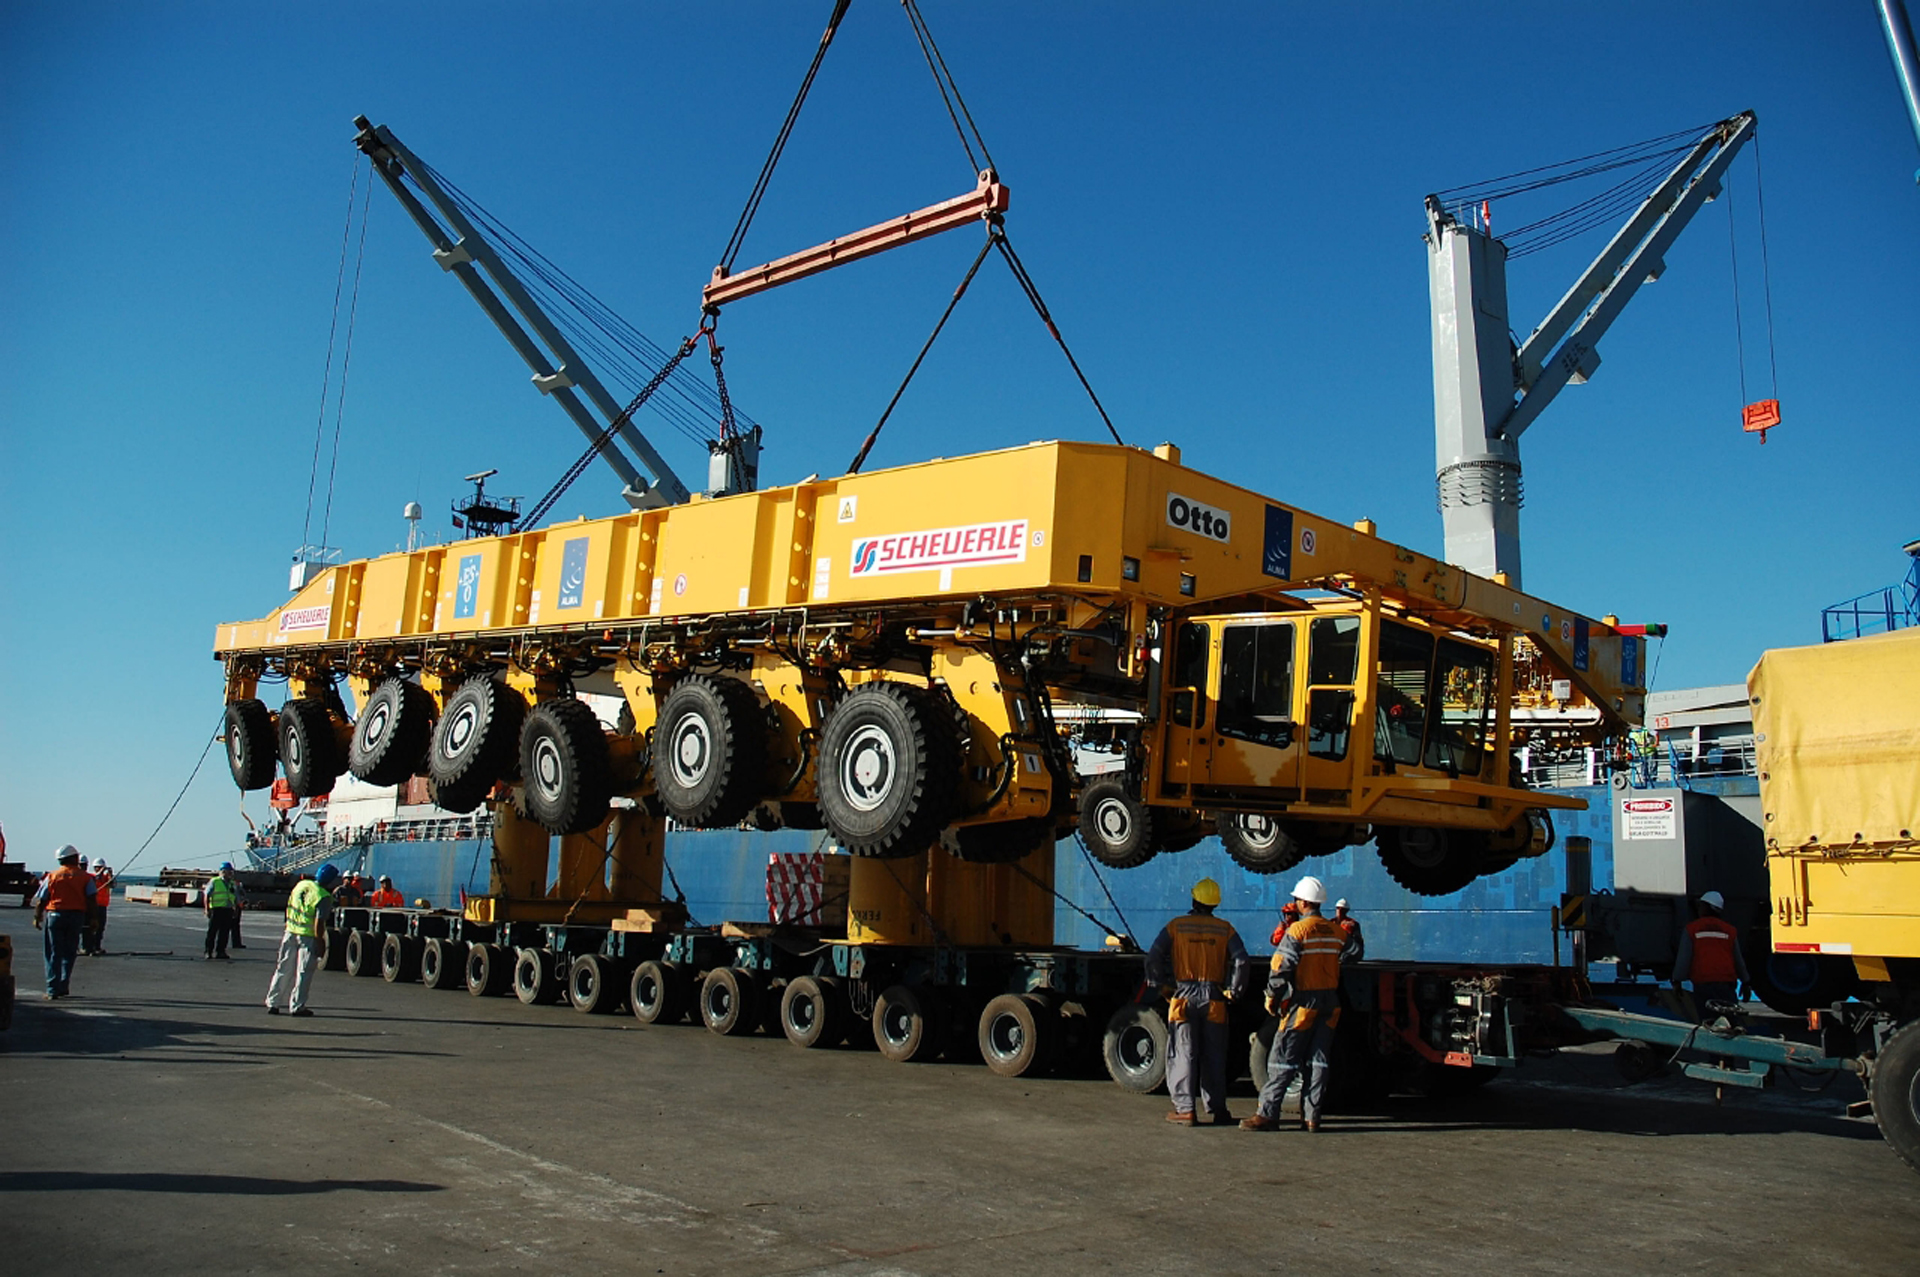

The two ALMA antenna transporters

On December 3 and 4 - 2007, the two ALMA antenna transporters, Otto and Lore, were being loaded onto a barge on the Neckar at Heilbronn harbour (Germany) to start their long journey to Chile. From there, they will travel to Antwerpen (Belgium) and then put onto a ship towards the port of Mejillones, in the north of Chile, to finally reach the ALMA base, close to San Pedro de Atacama. The ALMA antenna transporters are each 20 meter long, 10 meter wide and 6 meter high, and weigh 130 tonnes. They will be able to transport a 115-tonne antenna and set it down on a concrete pad within millimeters of a prescribed position. Image taken in December 2007.

Credit: ALMA (ESO/NAOJ/NRAO)